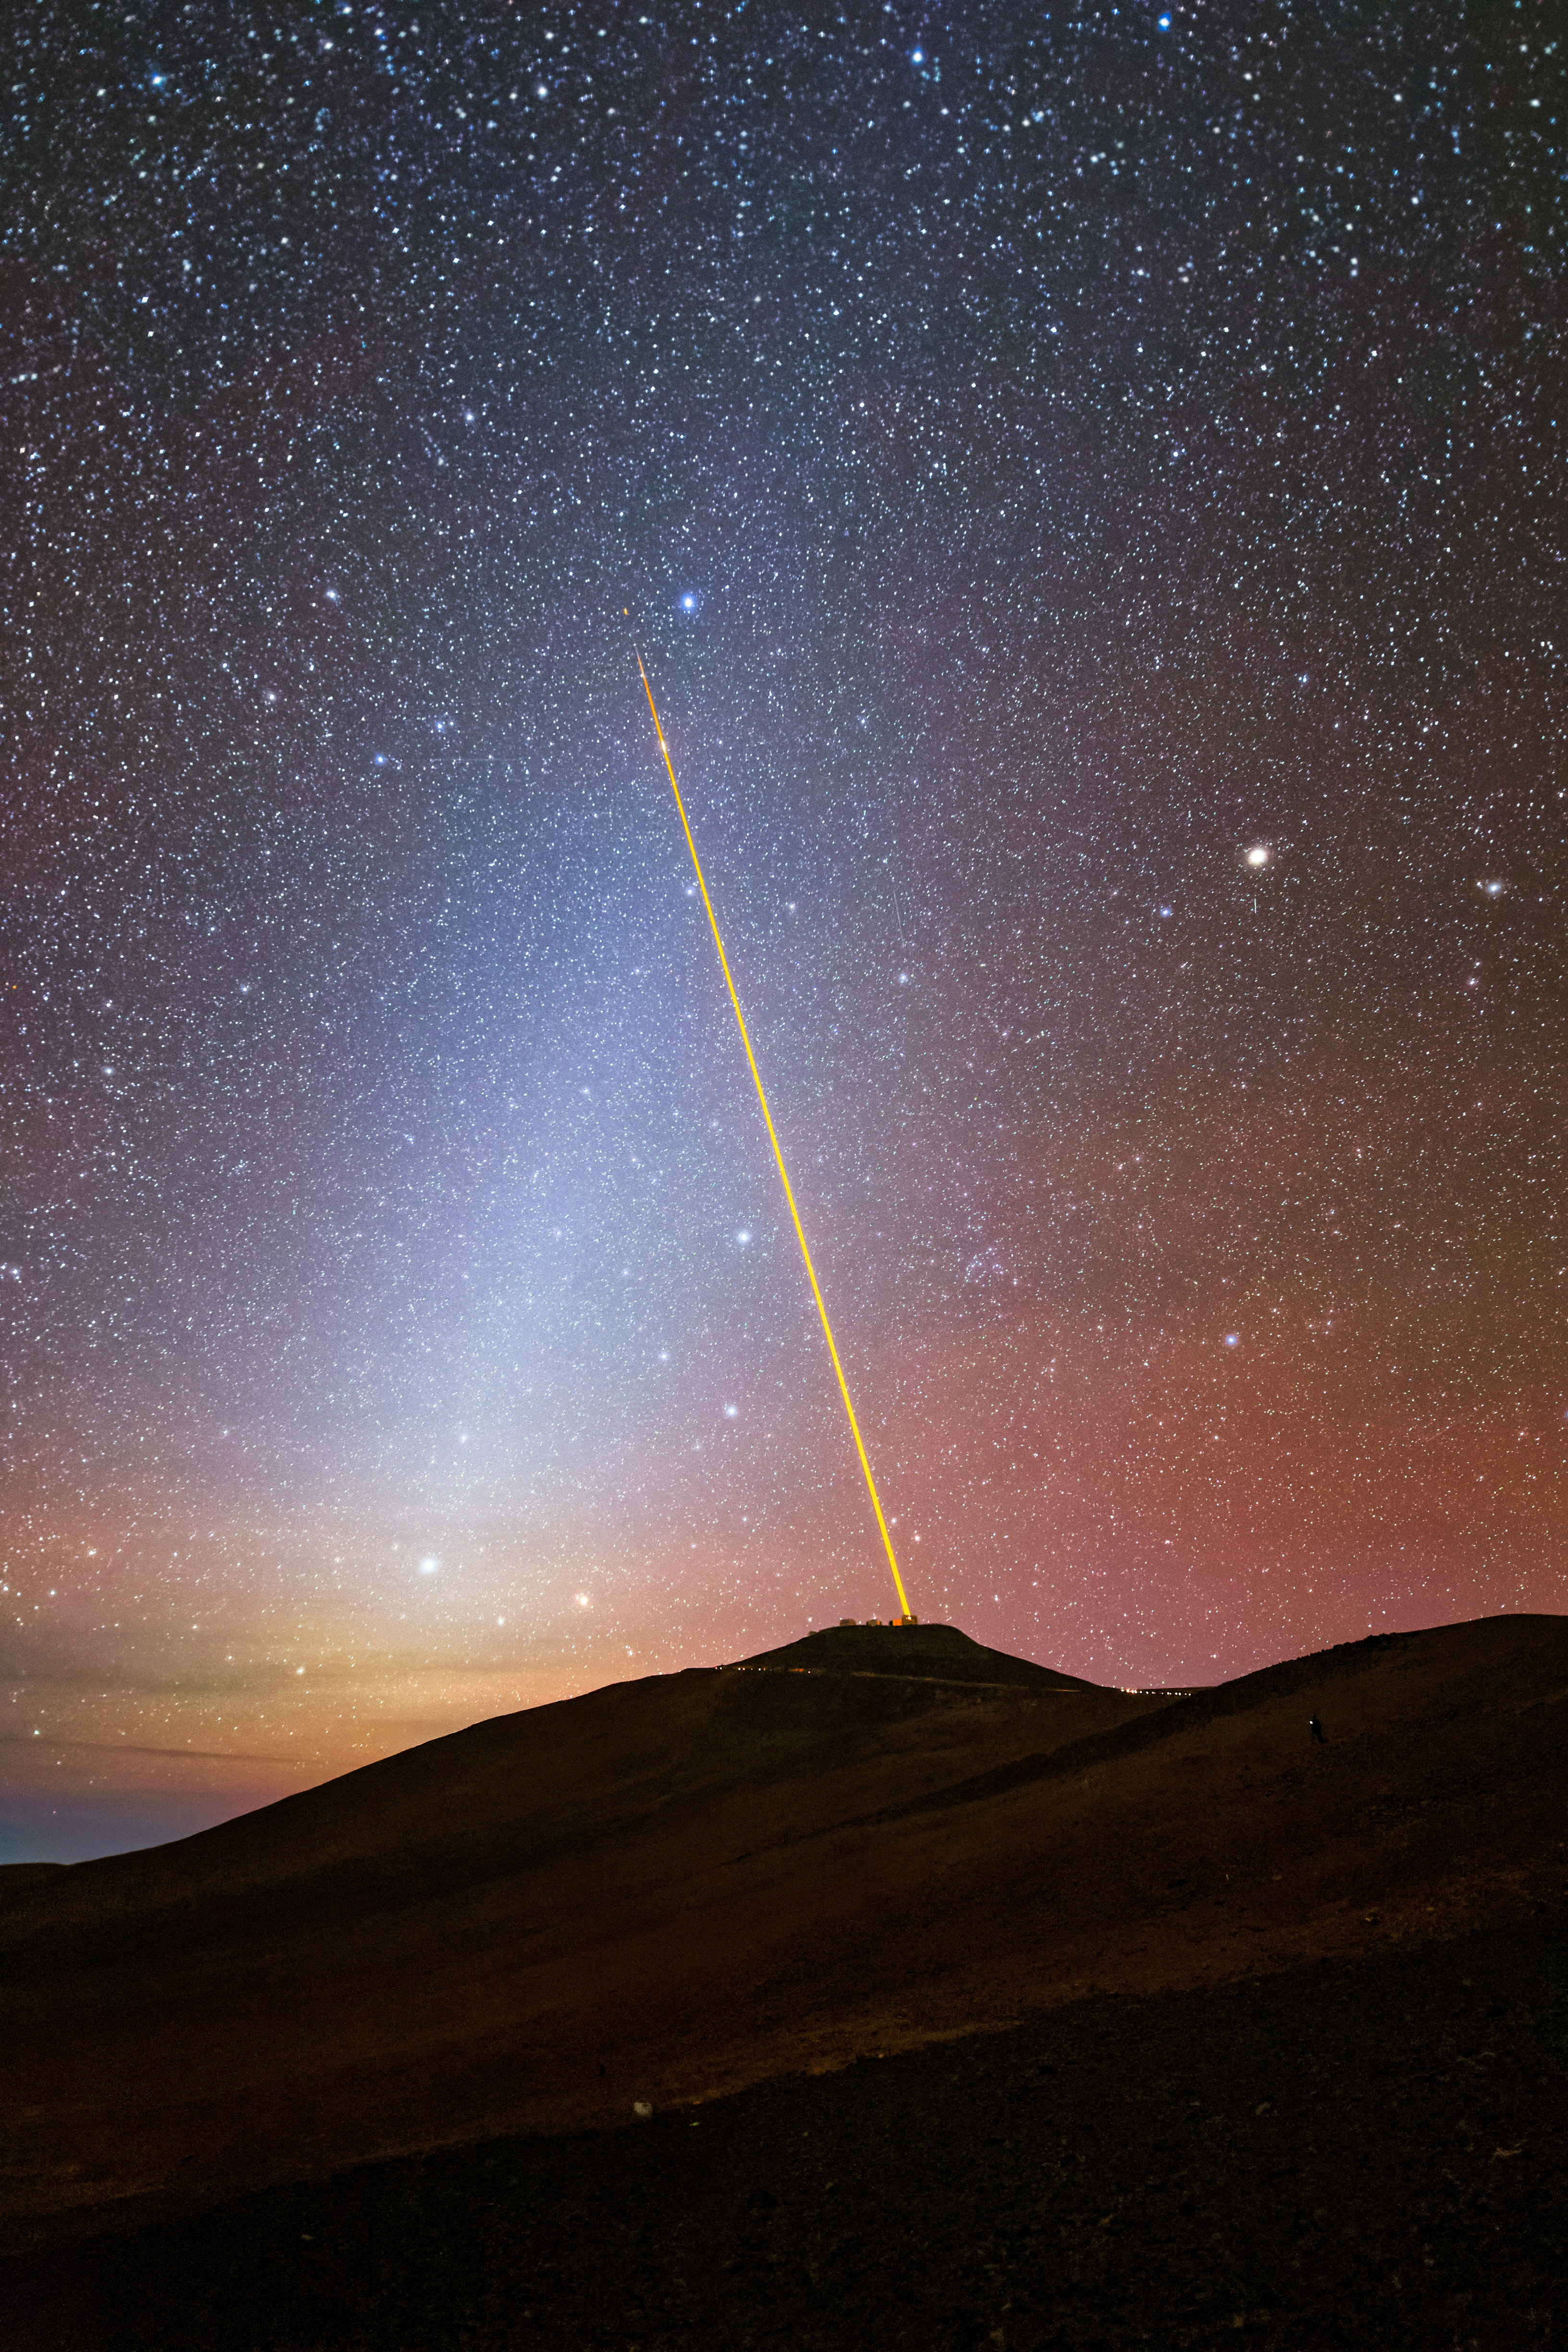

A meeting point in space

Today’s Picture of the Week features the 4 Laser Guide Star Facility (4LGSF) on ESO’s Very Large Telescope (VLT), seemingly pointing to a diffused bluish band. But what is it actually?

The cool-toned light we see, known as the zodiacal light, is caused by sunlight scattered off the dust grains that remain from the collisions between asteroids and the tails of comets. Since blue light is scattered more easily than red light ––that’s why the sky is blue–– the zodiacal light appears as a bluish band. Zodiacal light gets its name from the path it traces along the line of the zodiac constellations, which is also along the ecliptic (the plane of Earth’s orbit around the Sun). It's known as a false dawn or dusk, as it is not caused by our atmosphere, and appears just before sunrise and after sunset.

Zodiacal light is easiest to see from a place on Earth where the ecliptic appears high in the sky. In the Southern Hemisphere, this is around late evening from January to April, and early in the morning from September to November (and vice versa for the Northern Hemisphere). Unfortunately, due to light pollution, there are fewer places in the world where you can see zodiacal light clearly. Chile’s Atacama Desert preserves its heritage of having some of the darkest and most pristine skies in the world, showcasing dazzling spectacles like this every night.

Credit: G. Doyen/ESO